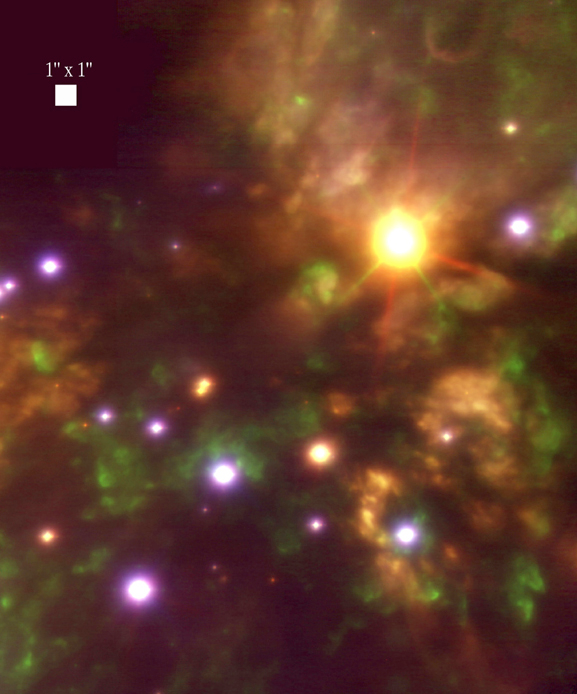

The Becklin-Neugebauer object

Composite (false-) colour image obtained by NAOS-CONICA of the region around the Becklin-Neugebauer object that is deeply embedded in the Orion Nebula. It is based on two exposures, one in the light of shock-excited molecular hydrogen line (H 2 ; wavelength 2.12 µm; here rendered as blue) and one in the broader K-band (2.2 µm; red) from ionized hydrogen. A third (green) image was produced as an "average" of the H 2 and K-band images. The field-of-view measures 20 x 25 arcsec 2, cf. the 1 x 1 arcsec 2 square. North is up and east to the left.

Credit: ESO